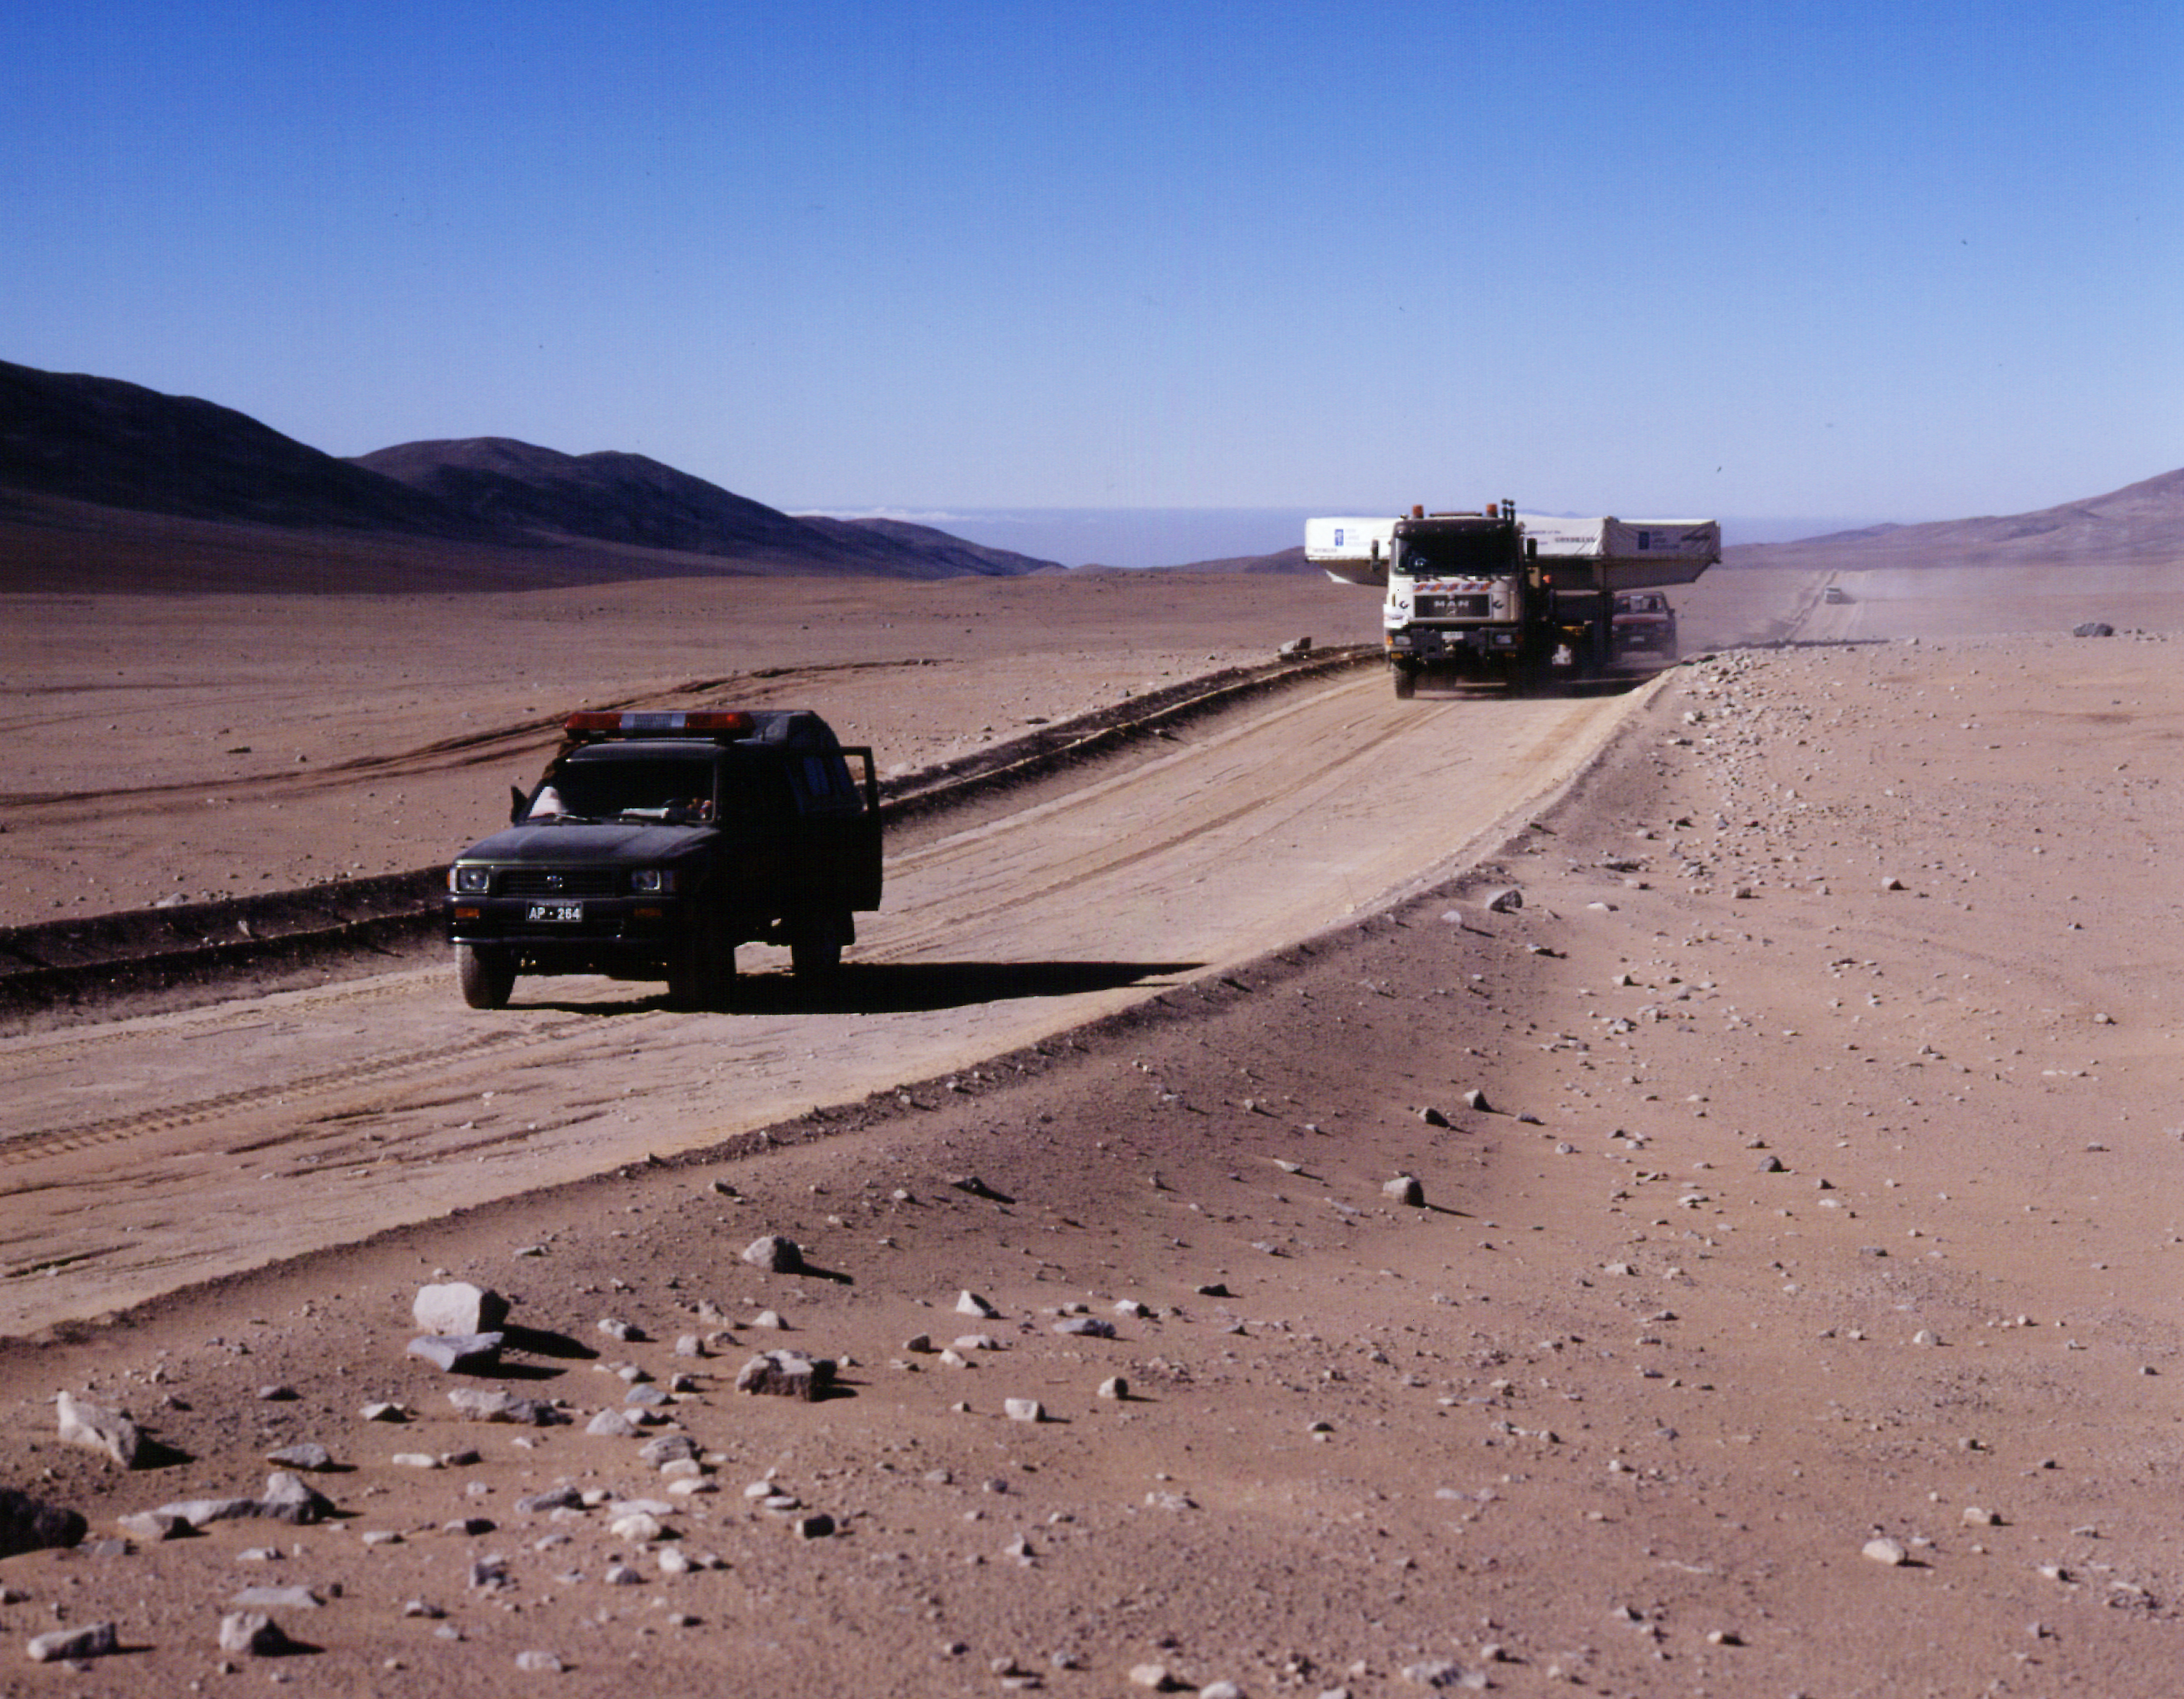

On the desert road

On the road under the blue desert sky, now closer to the Paranal observatory.

Credit: ESO